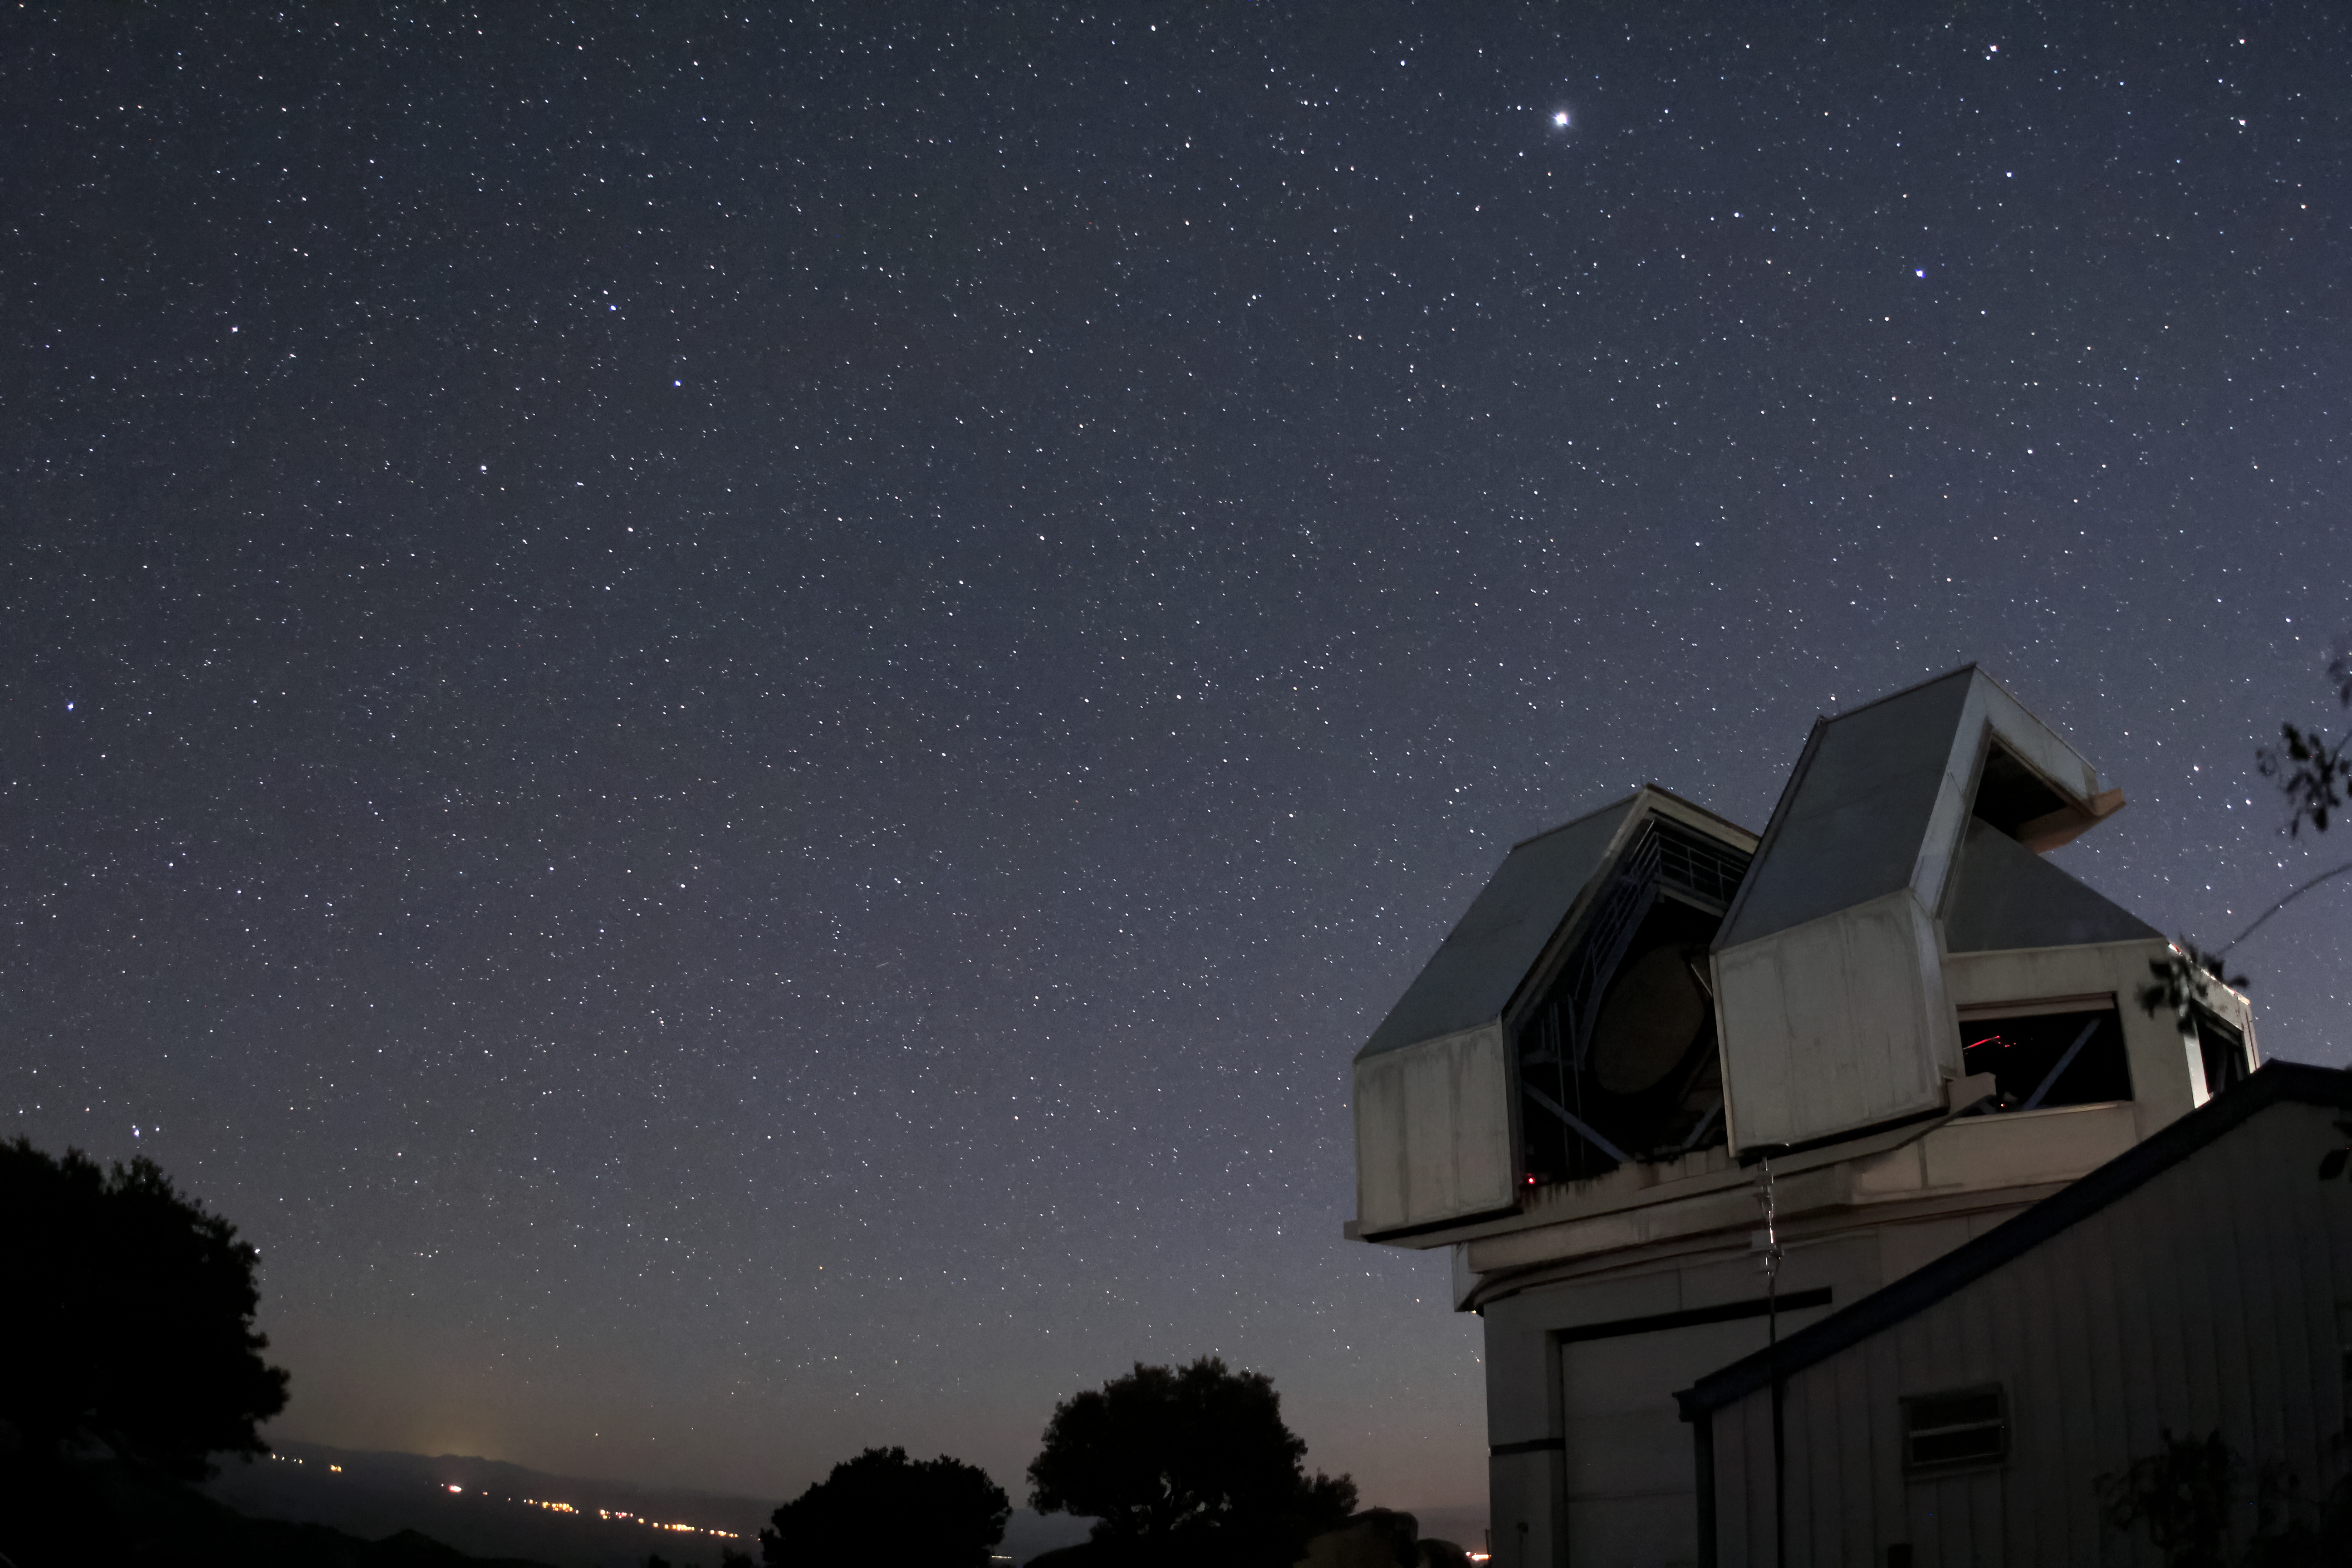

Starry sky over the WIYN 3.5-meter Telescope

at Kitt Peak National Observatory near Tucson, AZ.

Credit: KPNO/NOIRLab/NSF/AURA/P. Marenfeld